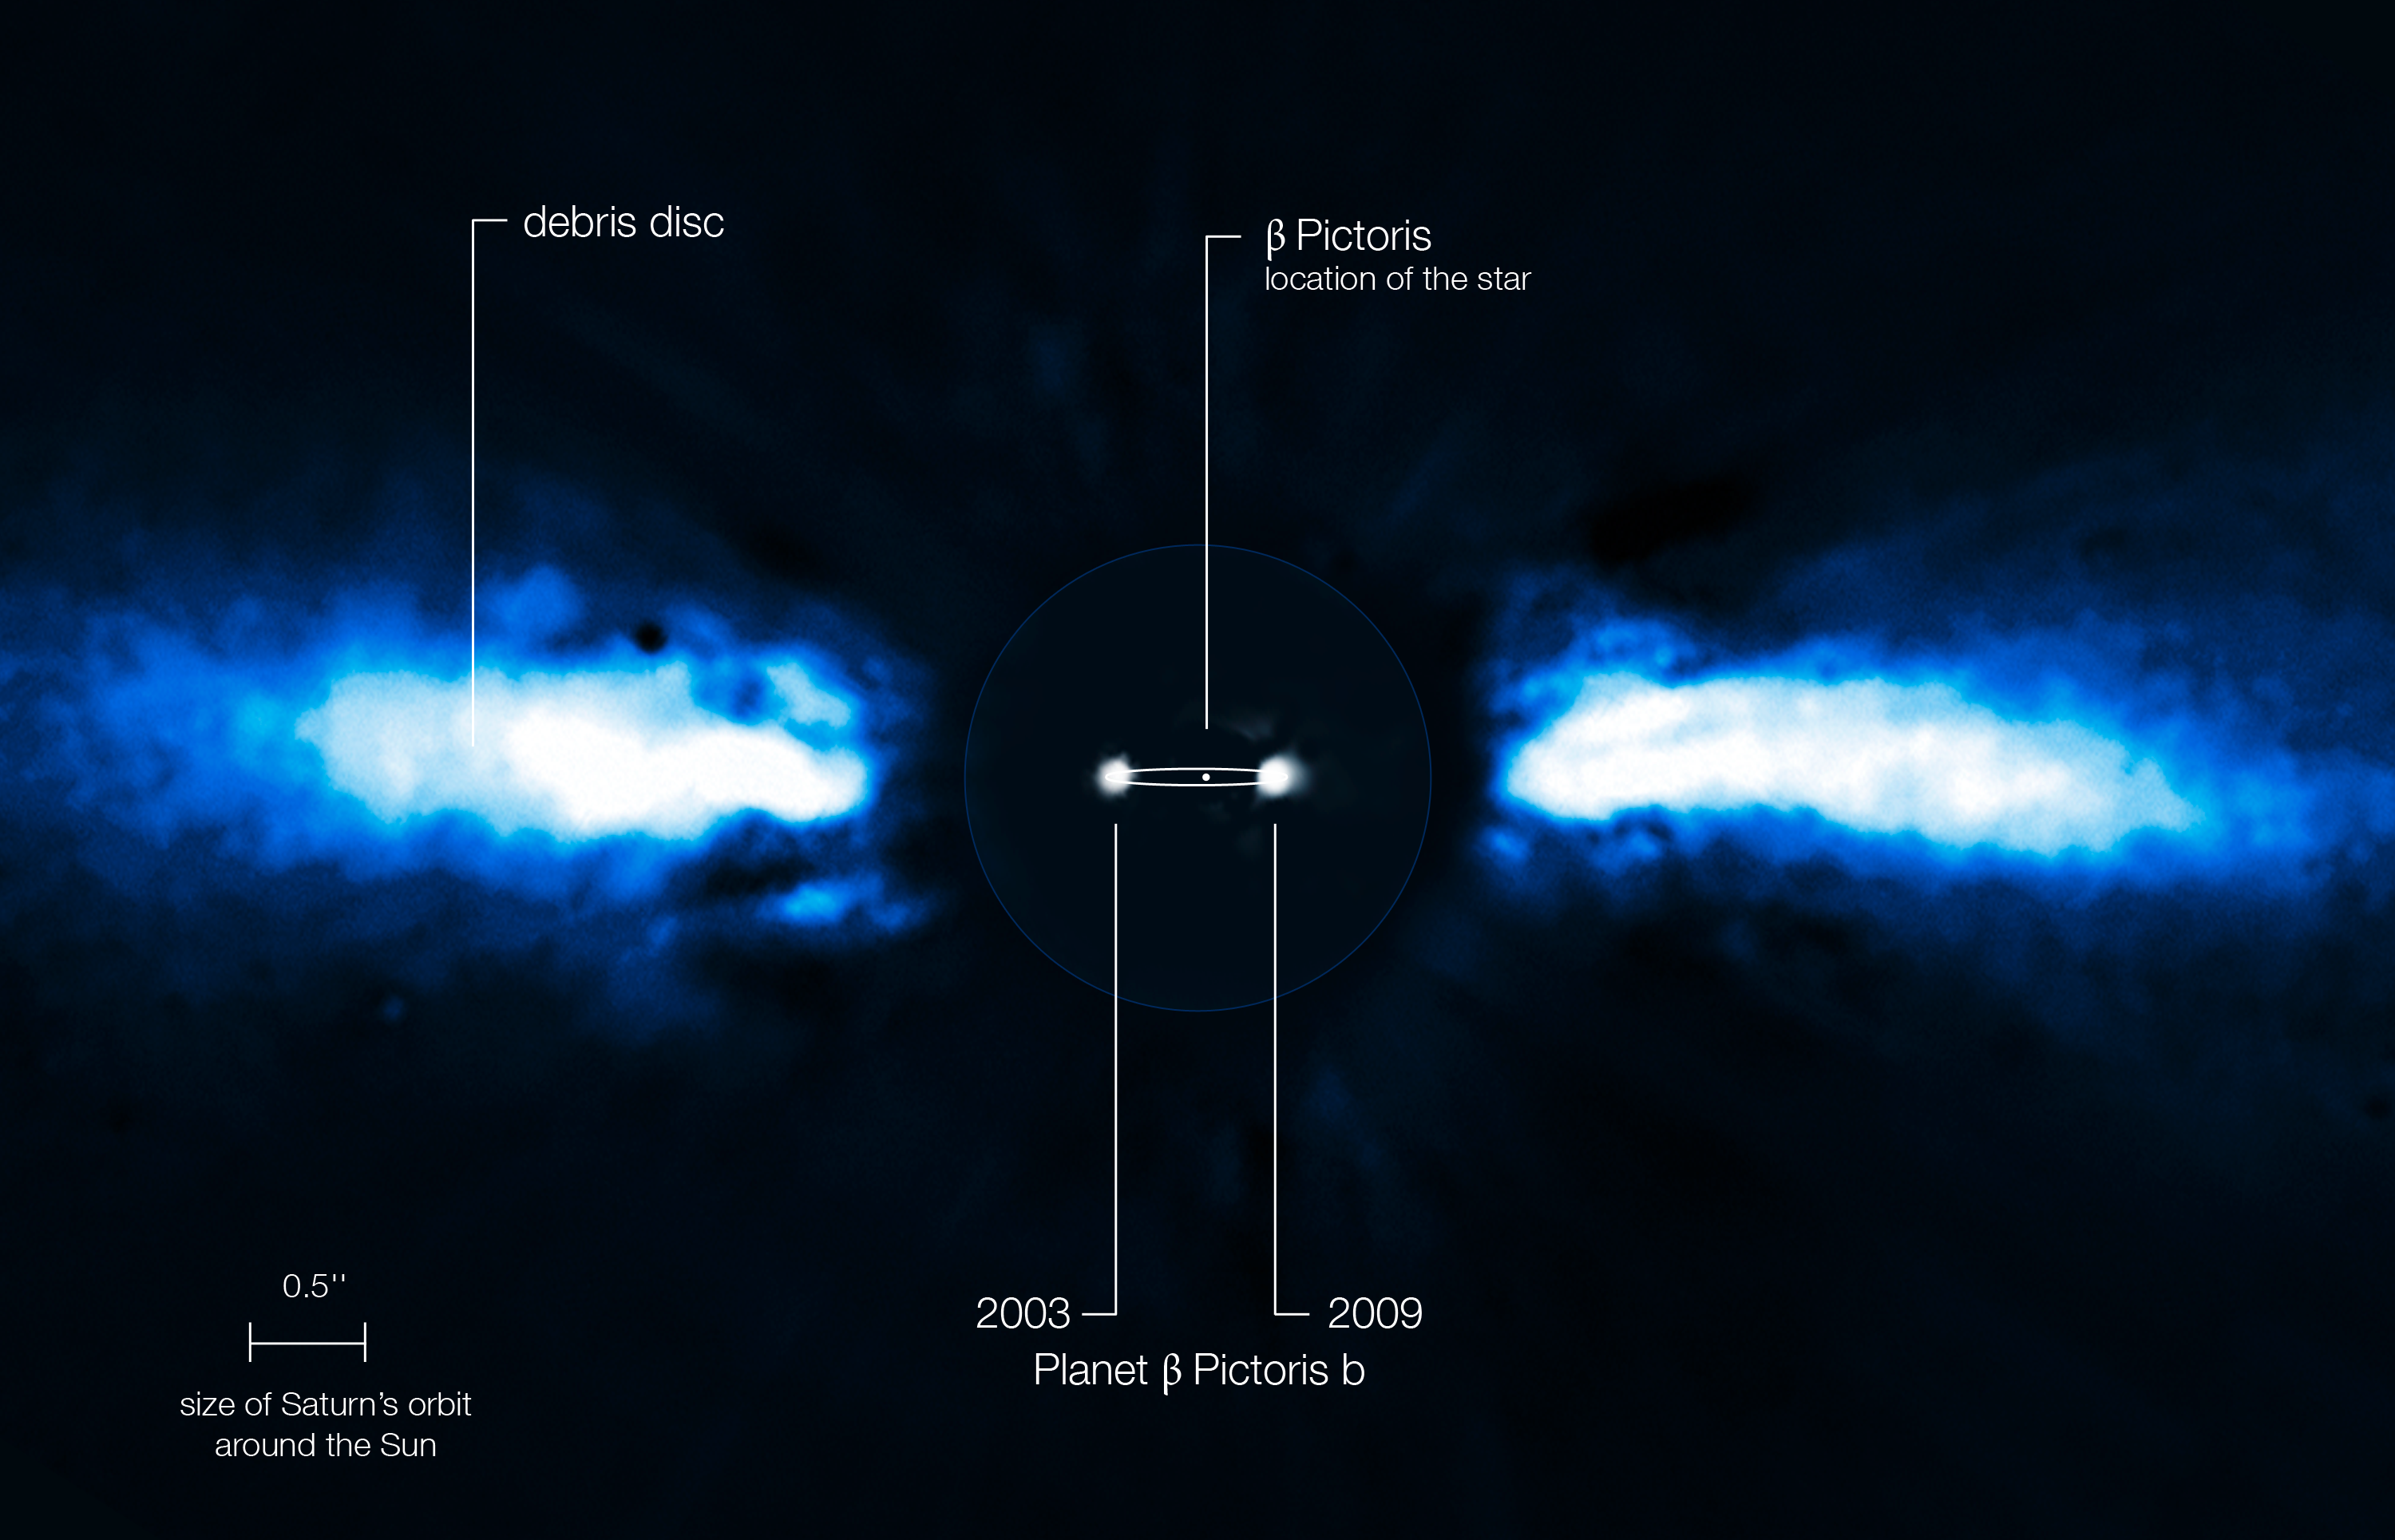

Planet around Beta Pictoris (annotated)

For the first time, astronomers have been able to directly follow the motion of an exoplanet as it moves to the other side of its host star. The planet has the smallest orbit so far of all directly imaged exoplanets, lying as close to its host star as Saturn is to the Sun.

The team of astronomers used the NAOS-CONICA instrument (or NACO), mounted on one of the 8.2-metre Unit Telescopes of ESO's Very Large Telescope (VLT), to study the immediate surroundings of Beta Pictoris in 2003, 2008 and 2009. In 2003 a faint source inside the disc was seen, but it was not possible to exclude the remote possibility that it was a background star. In new images taken in 2008 and spring 2009 the source had disappeared! The most recent observations, taken during autumn 2009, revealed the object on the other side of the disc after having been hidden either behind or in front of the star. This confirmed that the source indeed was an exoplanet and that it was orbiting its host star. It also provided insights into the size of its orbit around the star.

The above annotated composite shows the reflected light on the dust disc in the outer part, as observed in 1996 with the ADONIS instrument on ESO's 3.6-metre telescope. In the central part, the observations obtained in 2003 and autumn 2009 with NACO of the planet are shown. The possible orbit of the planet is also indicated, albeit with the inclination angle exaggerated.

Credit: ESO/A.-M. Lagrange